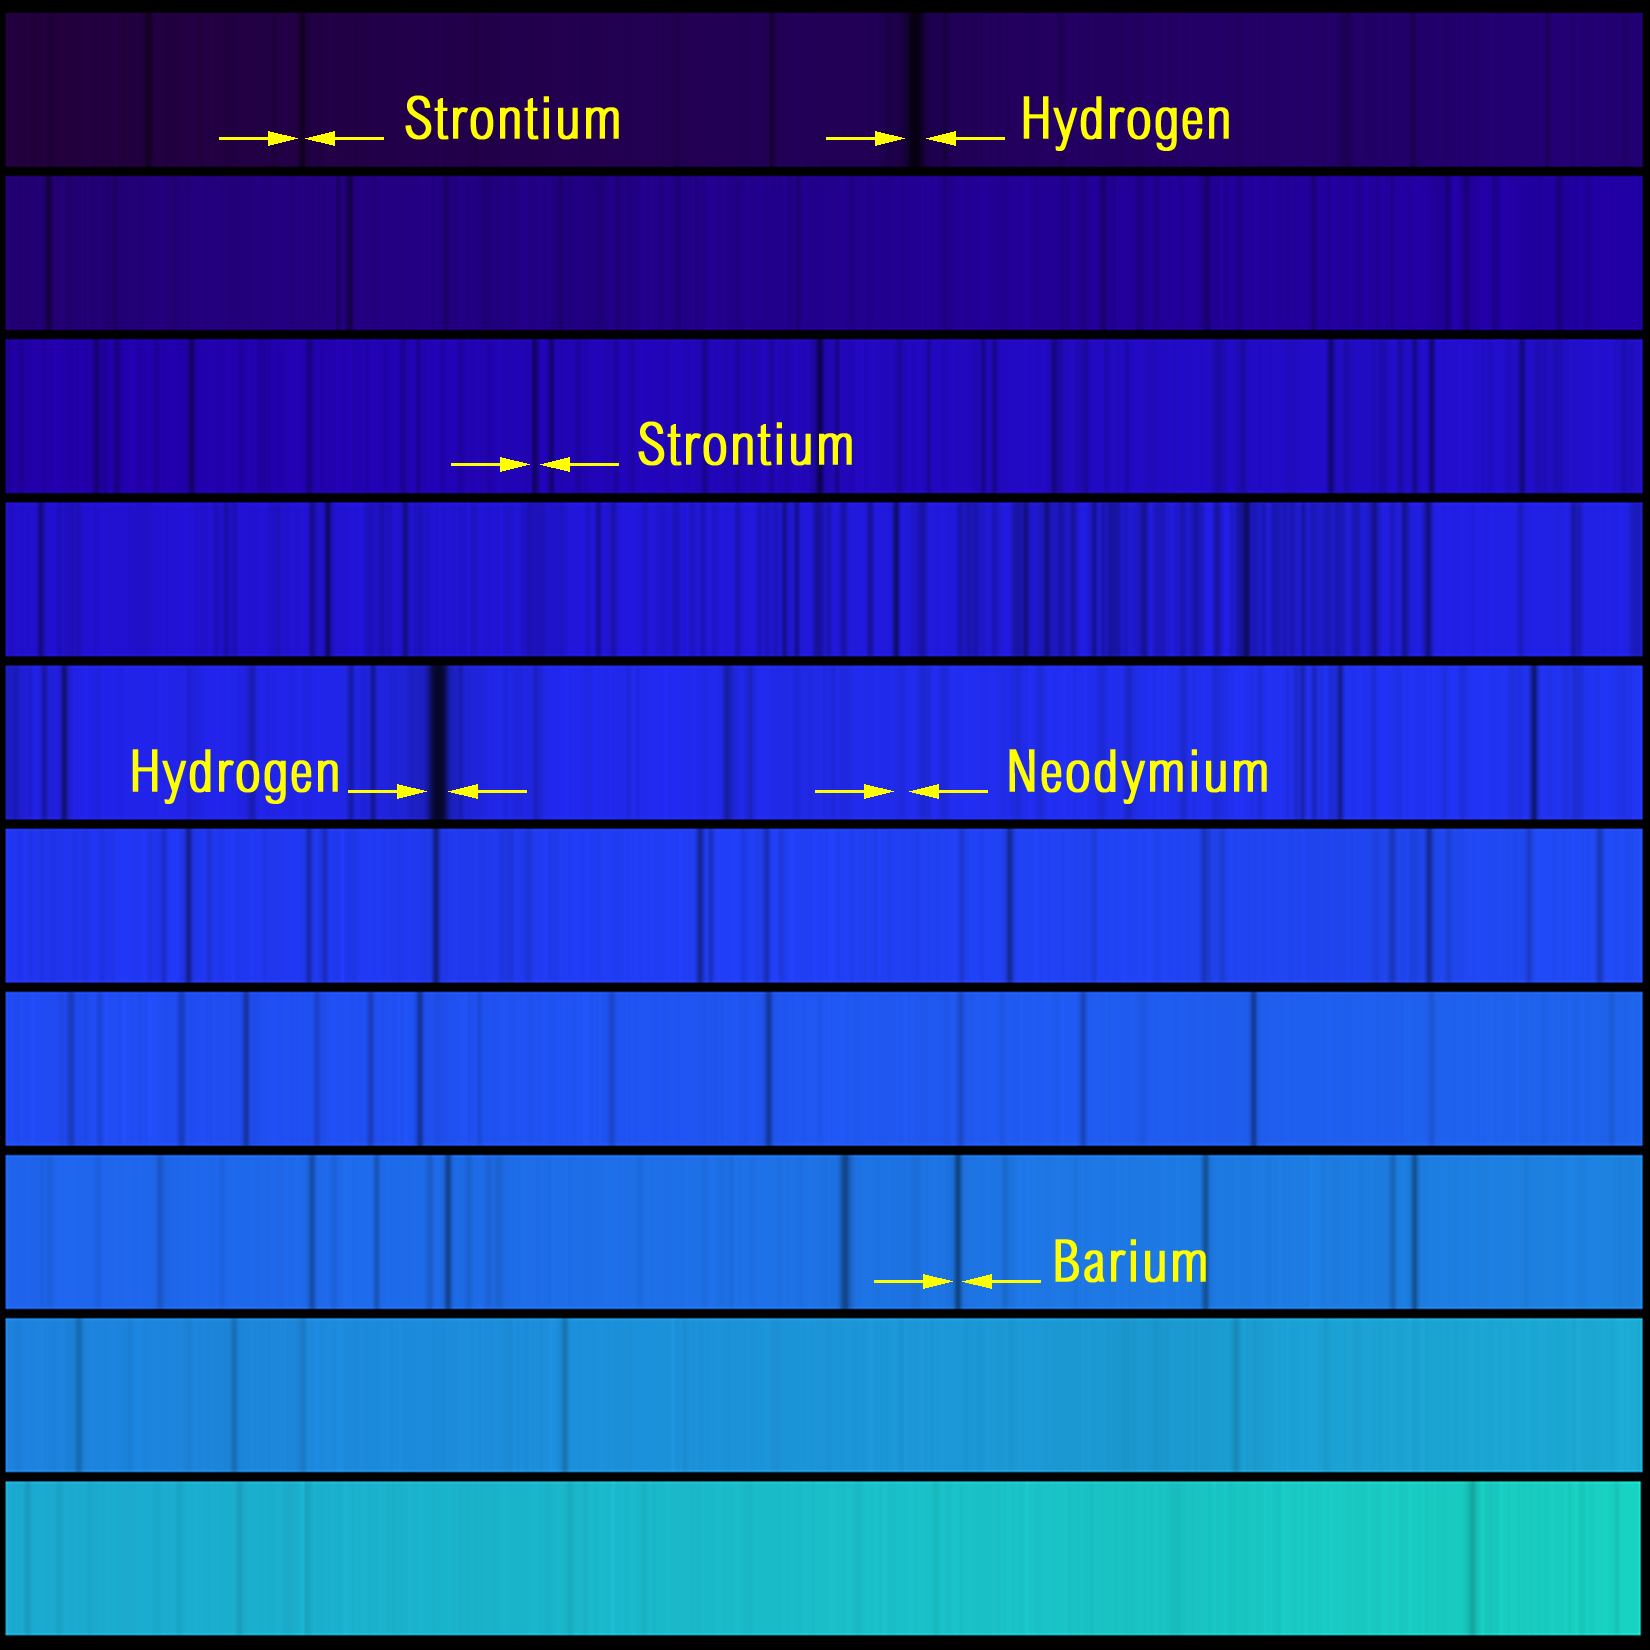

Blue spectrum of HD126587

The absorption lines of the elements hydrogen, barium, neodymium and strontium are labelled on this section of the spectrum of star HD126587. The picture covers the range from 4066 angstroms (top left) to 4710 angstroms (bottom right), which is clearly all in the blue part of the spectrum. This image is described in more detail in the accompanying press release), discussing results pertaining to galaxy-wide element formation.

Credit: NOIRLab/NSF/AURA